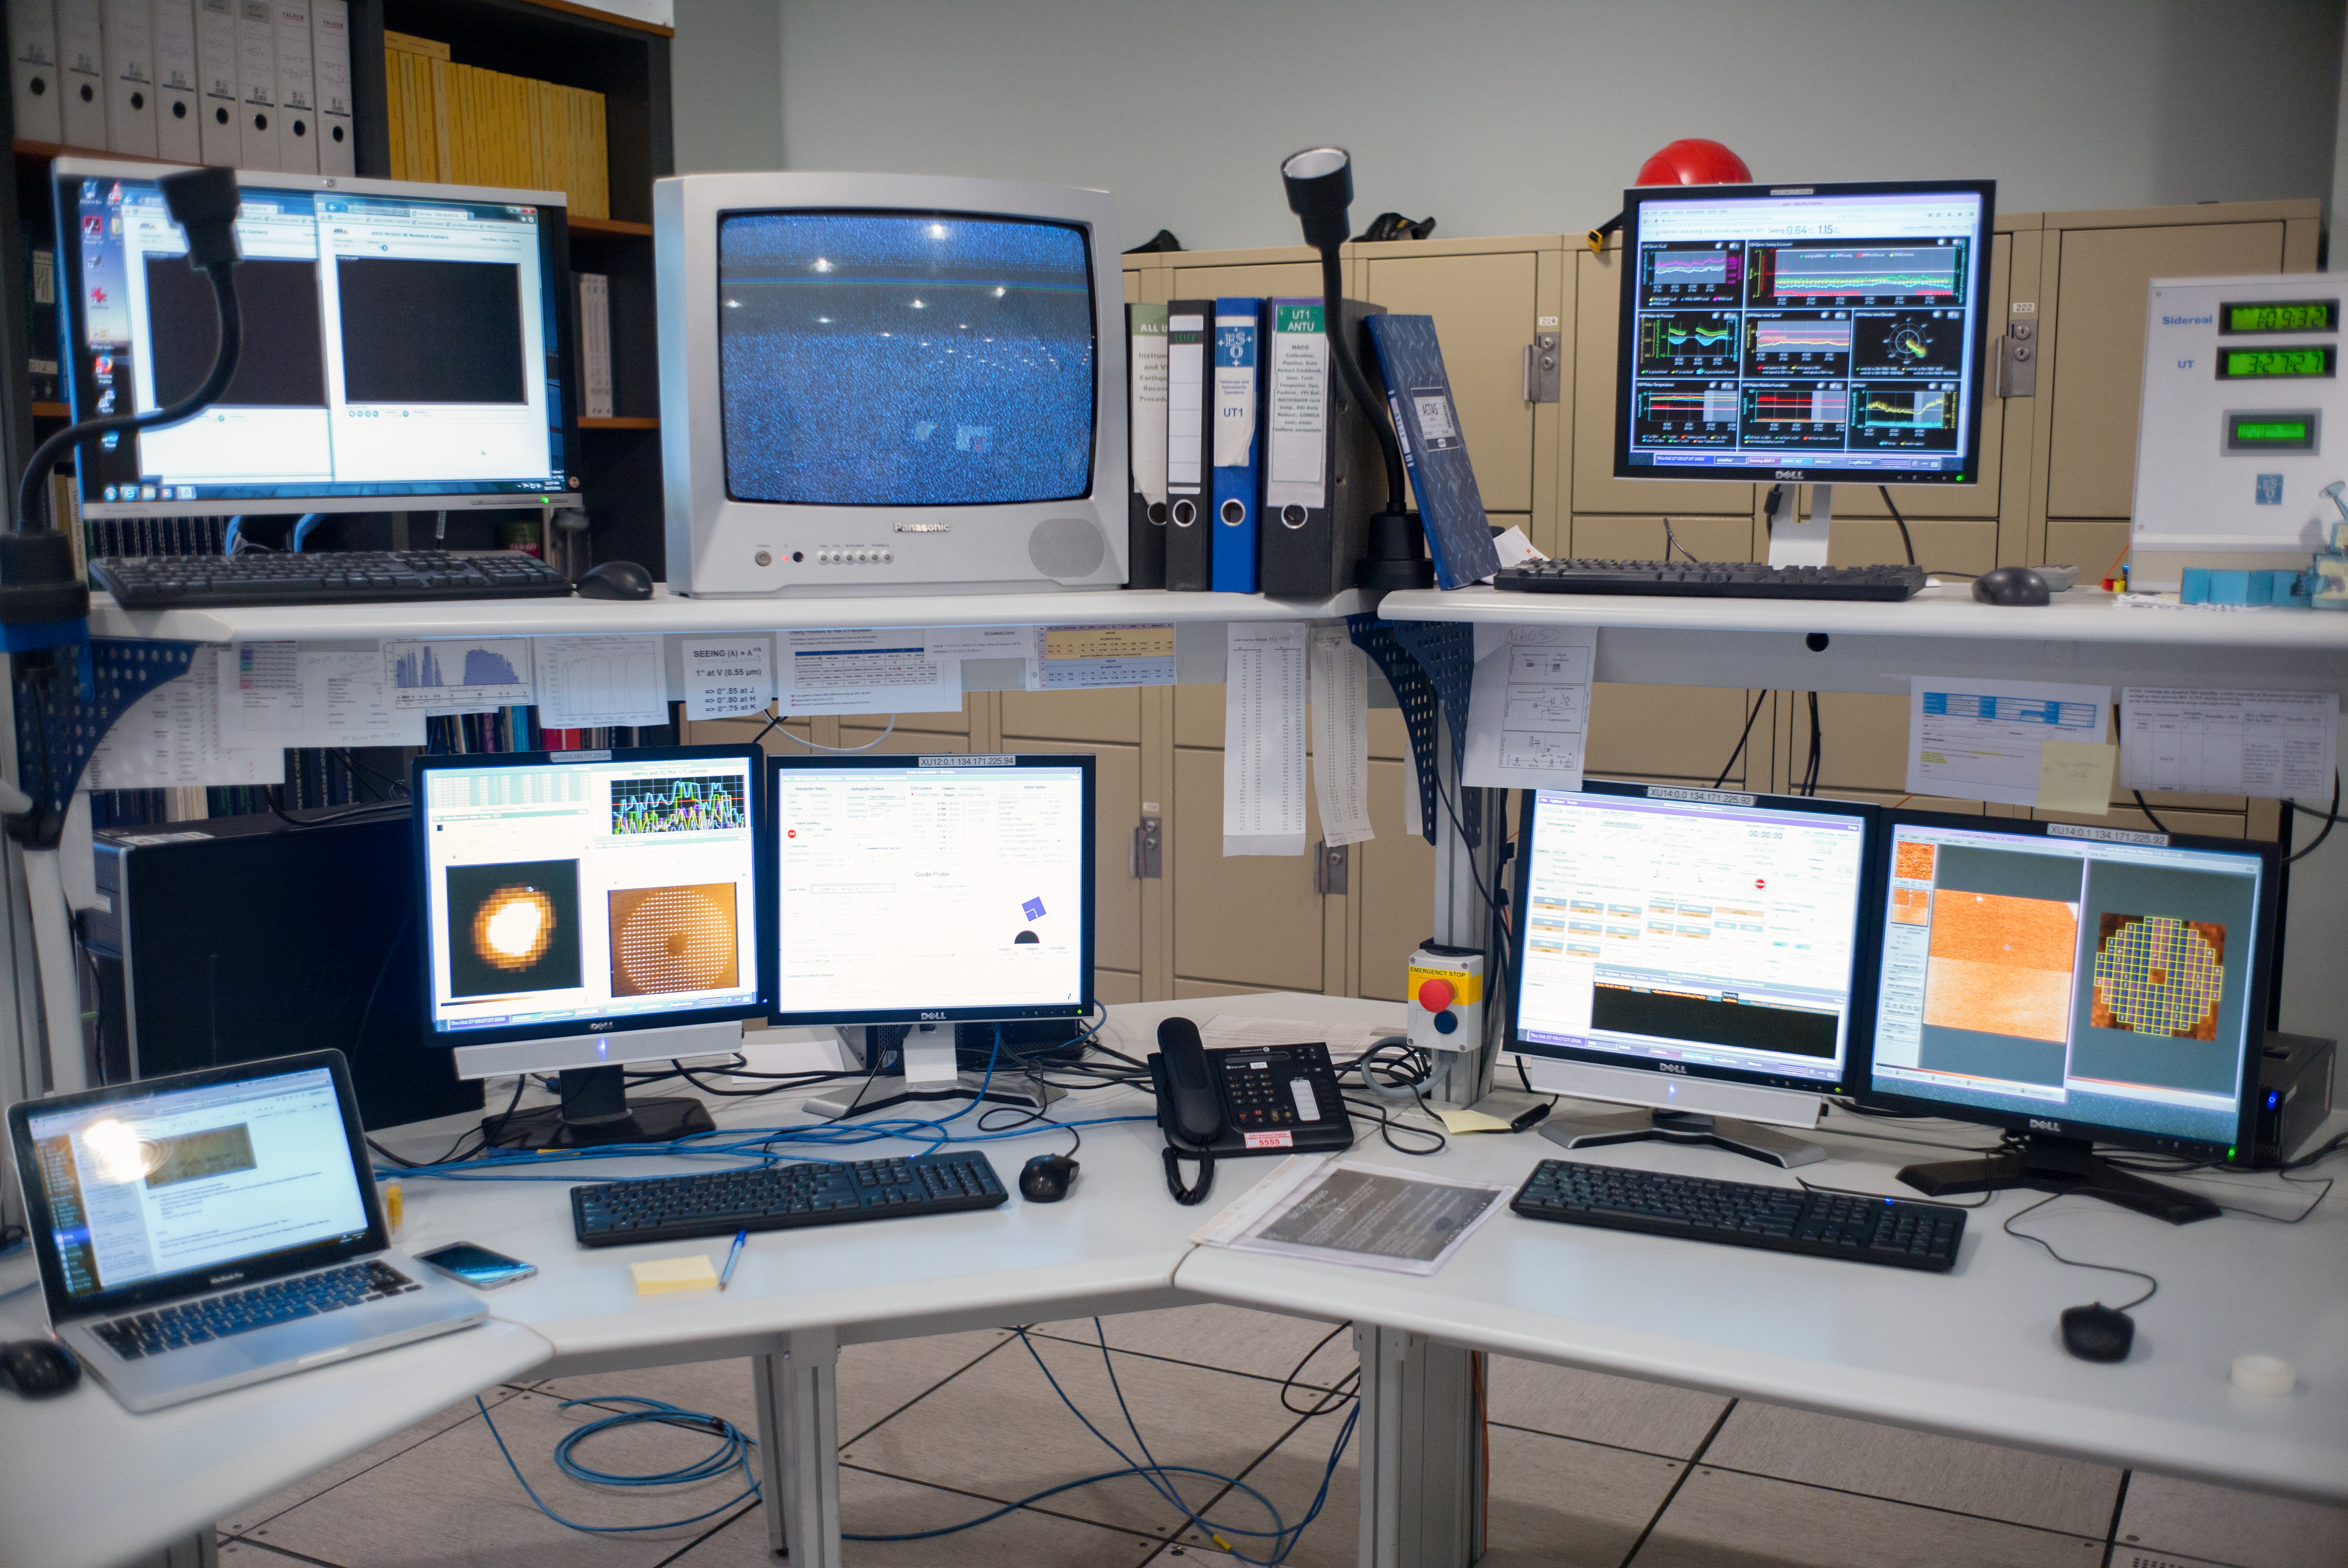

Screens in the VLT control room

A view of the control room of the Very Large Telescope on Cerro Paranal in Chile.

Credit: E. Facon/ESO